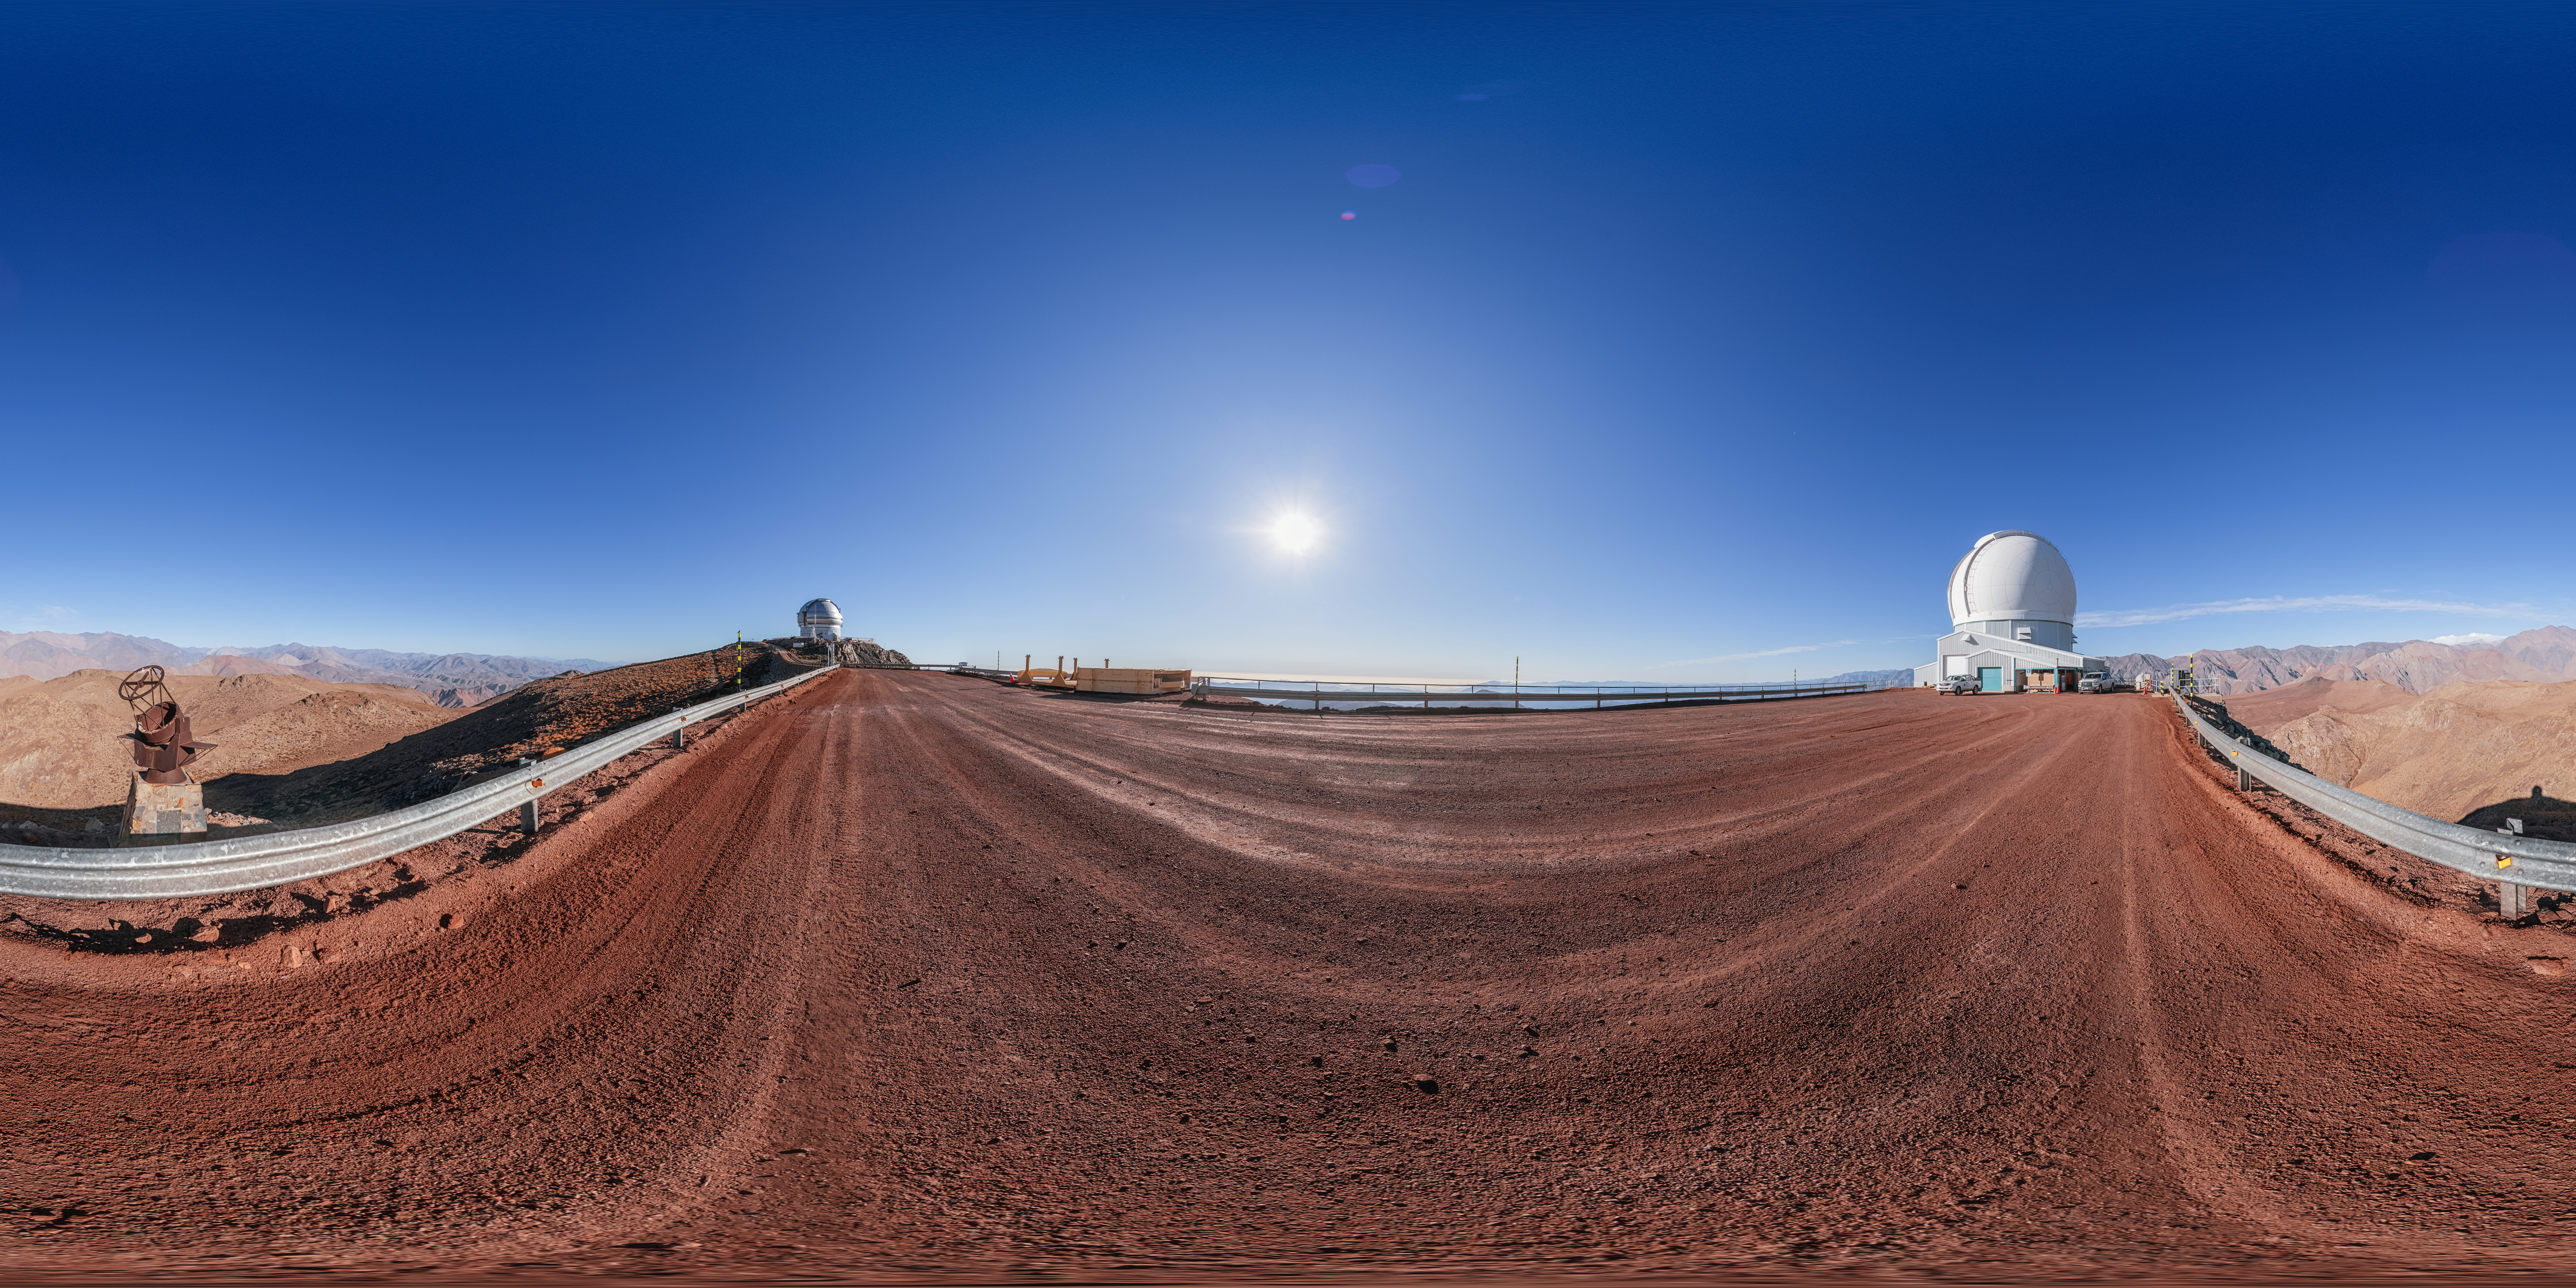

SOAR Telescope 360 Panorama

A 360 panorama of the SOAR telescope on Cerro Pachón in Chile, with Gemini South in the background.

A fulldome version of this image can be viewed here.

Credit: NOIRLab/NSF/AURA/P. Horálek